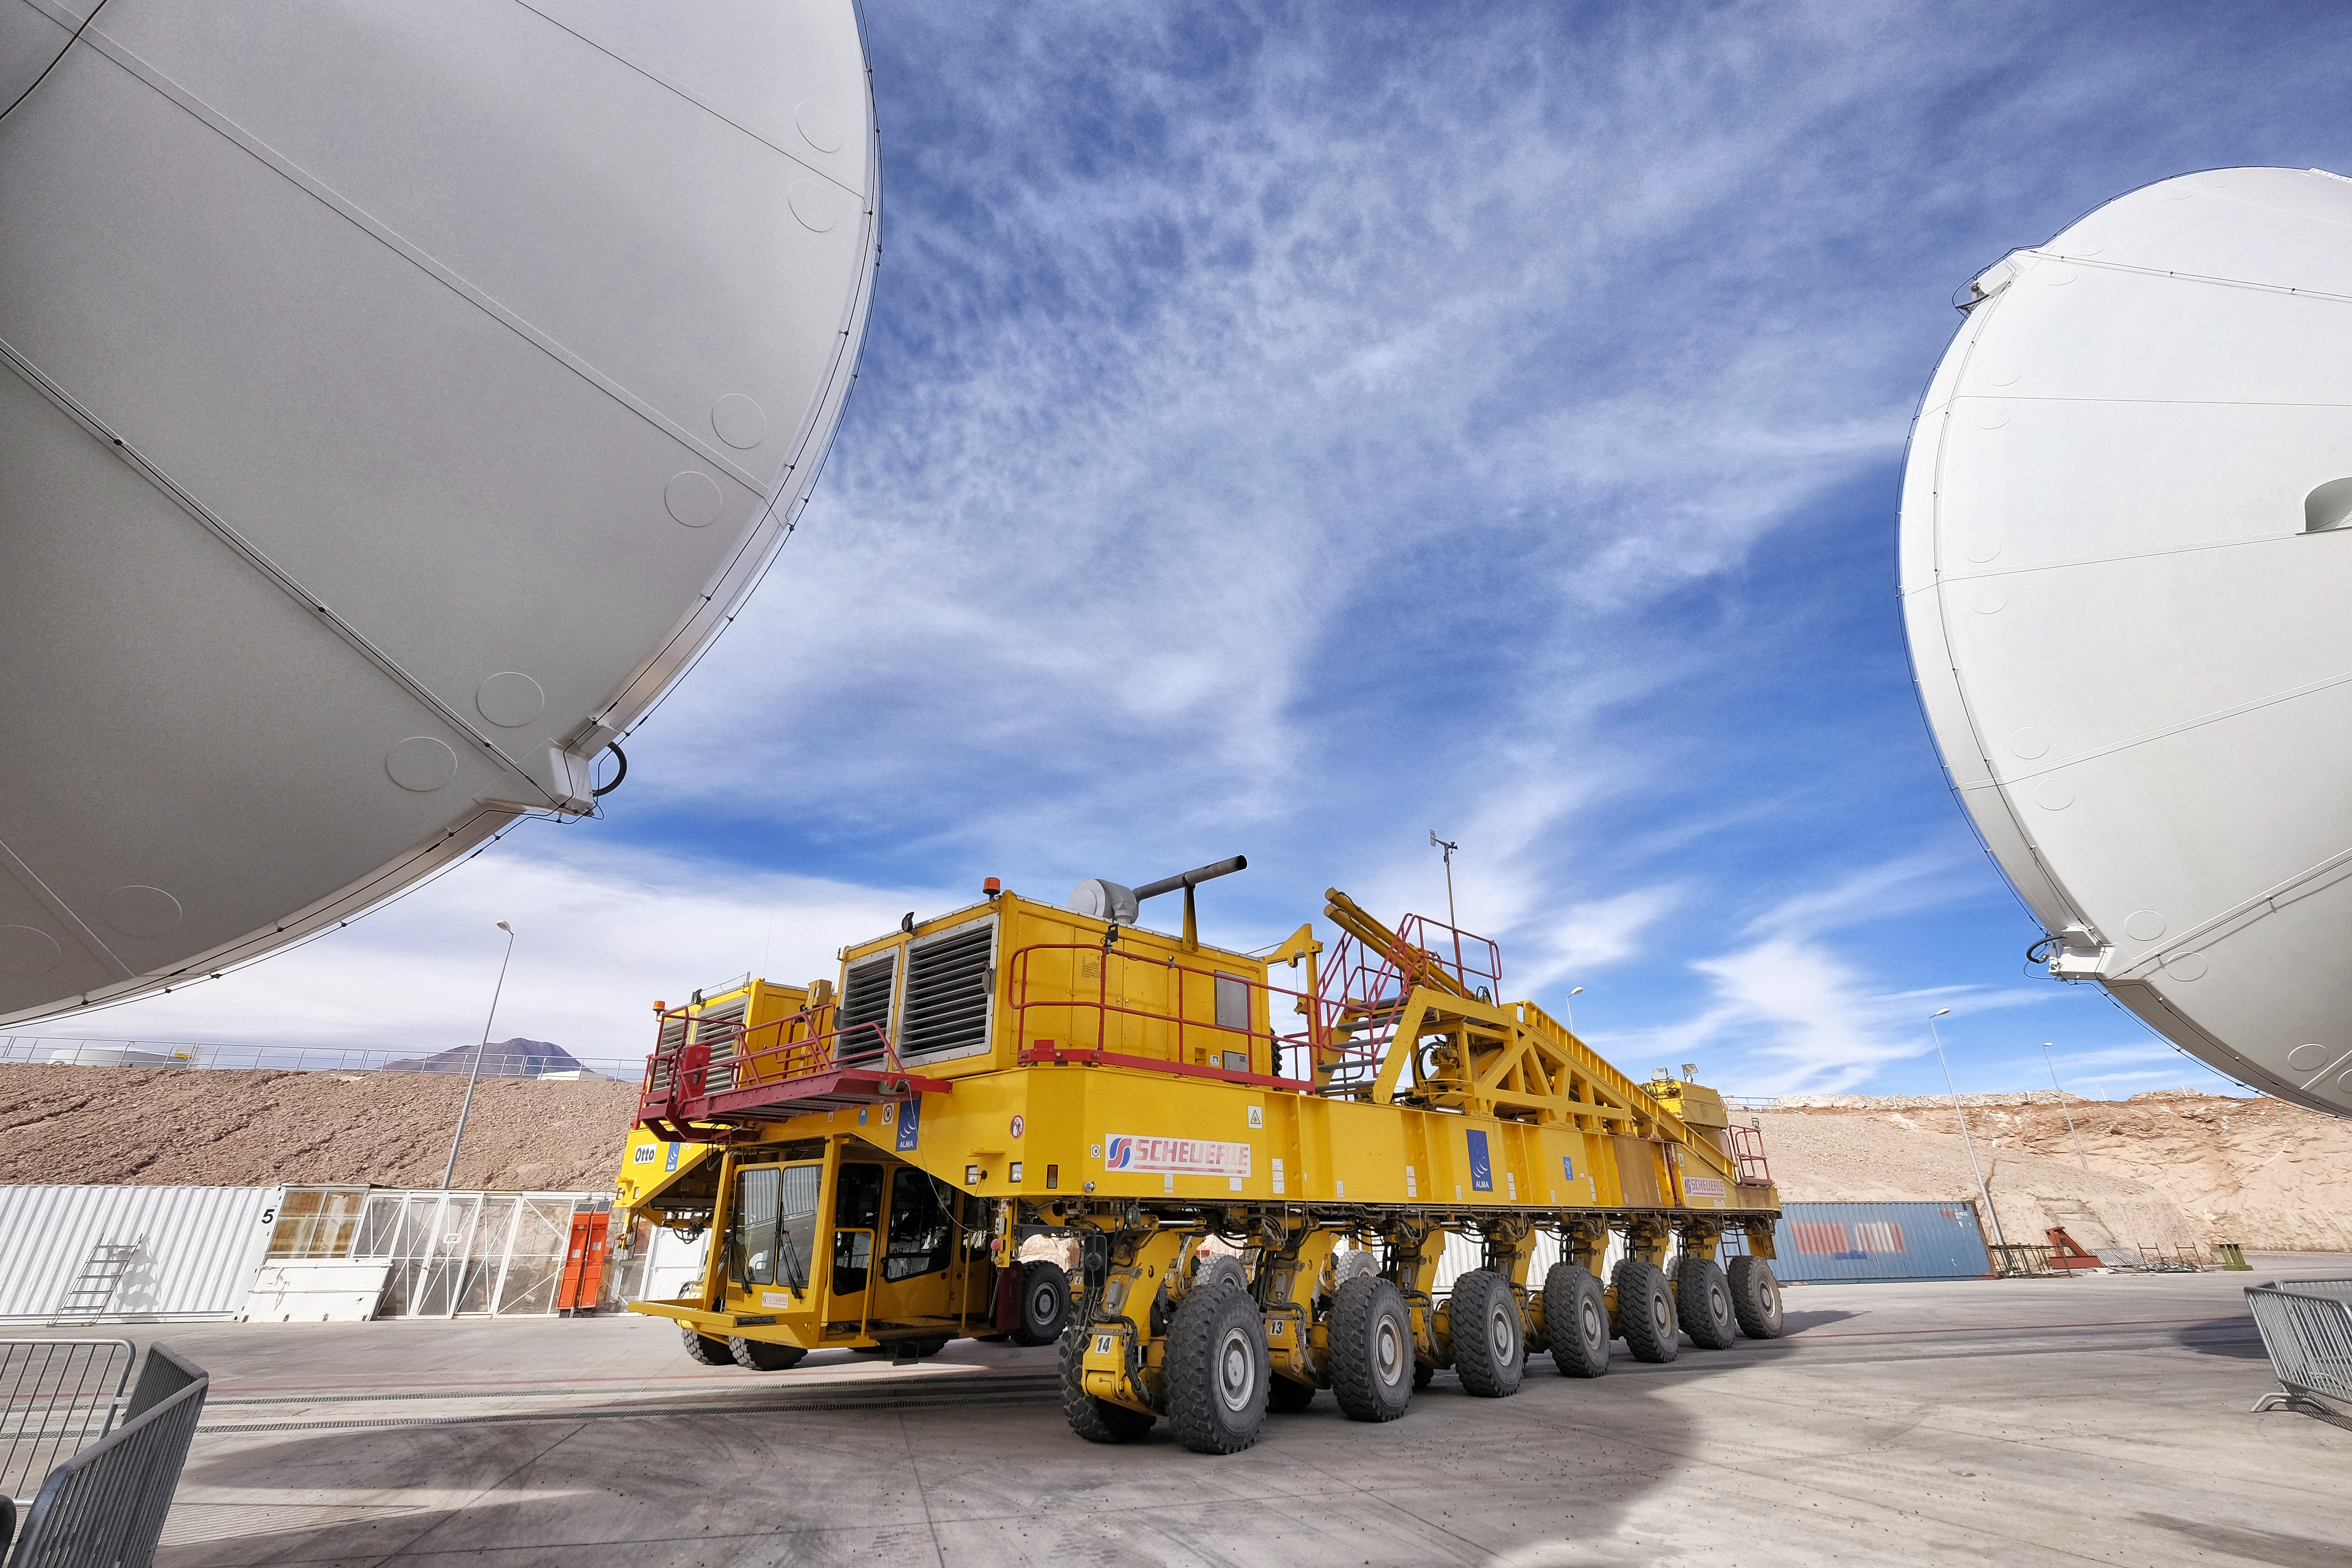

ALMA transporter and antenna

ALMA transporter and antenna in the Antenna Integration and Verification area at the Operations Support Facilities (OSF).

Credit: Ralph Bennett - ALMA (ESO/NAOJ/NRAO)